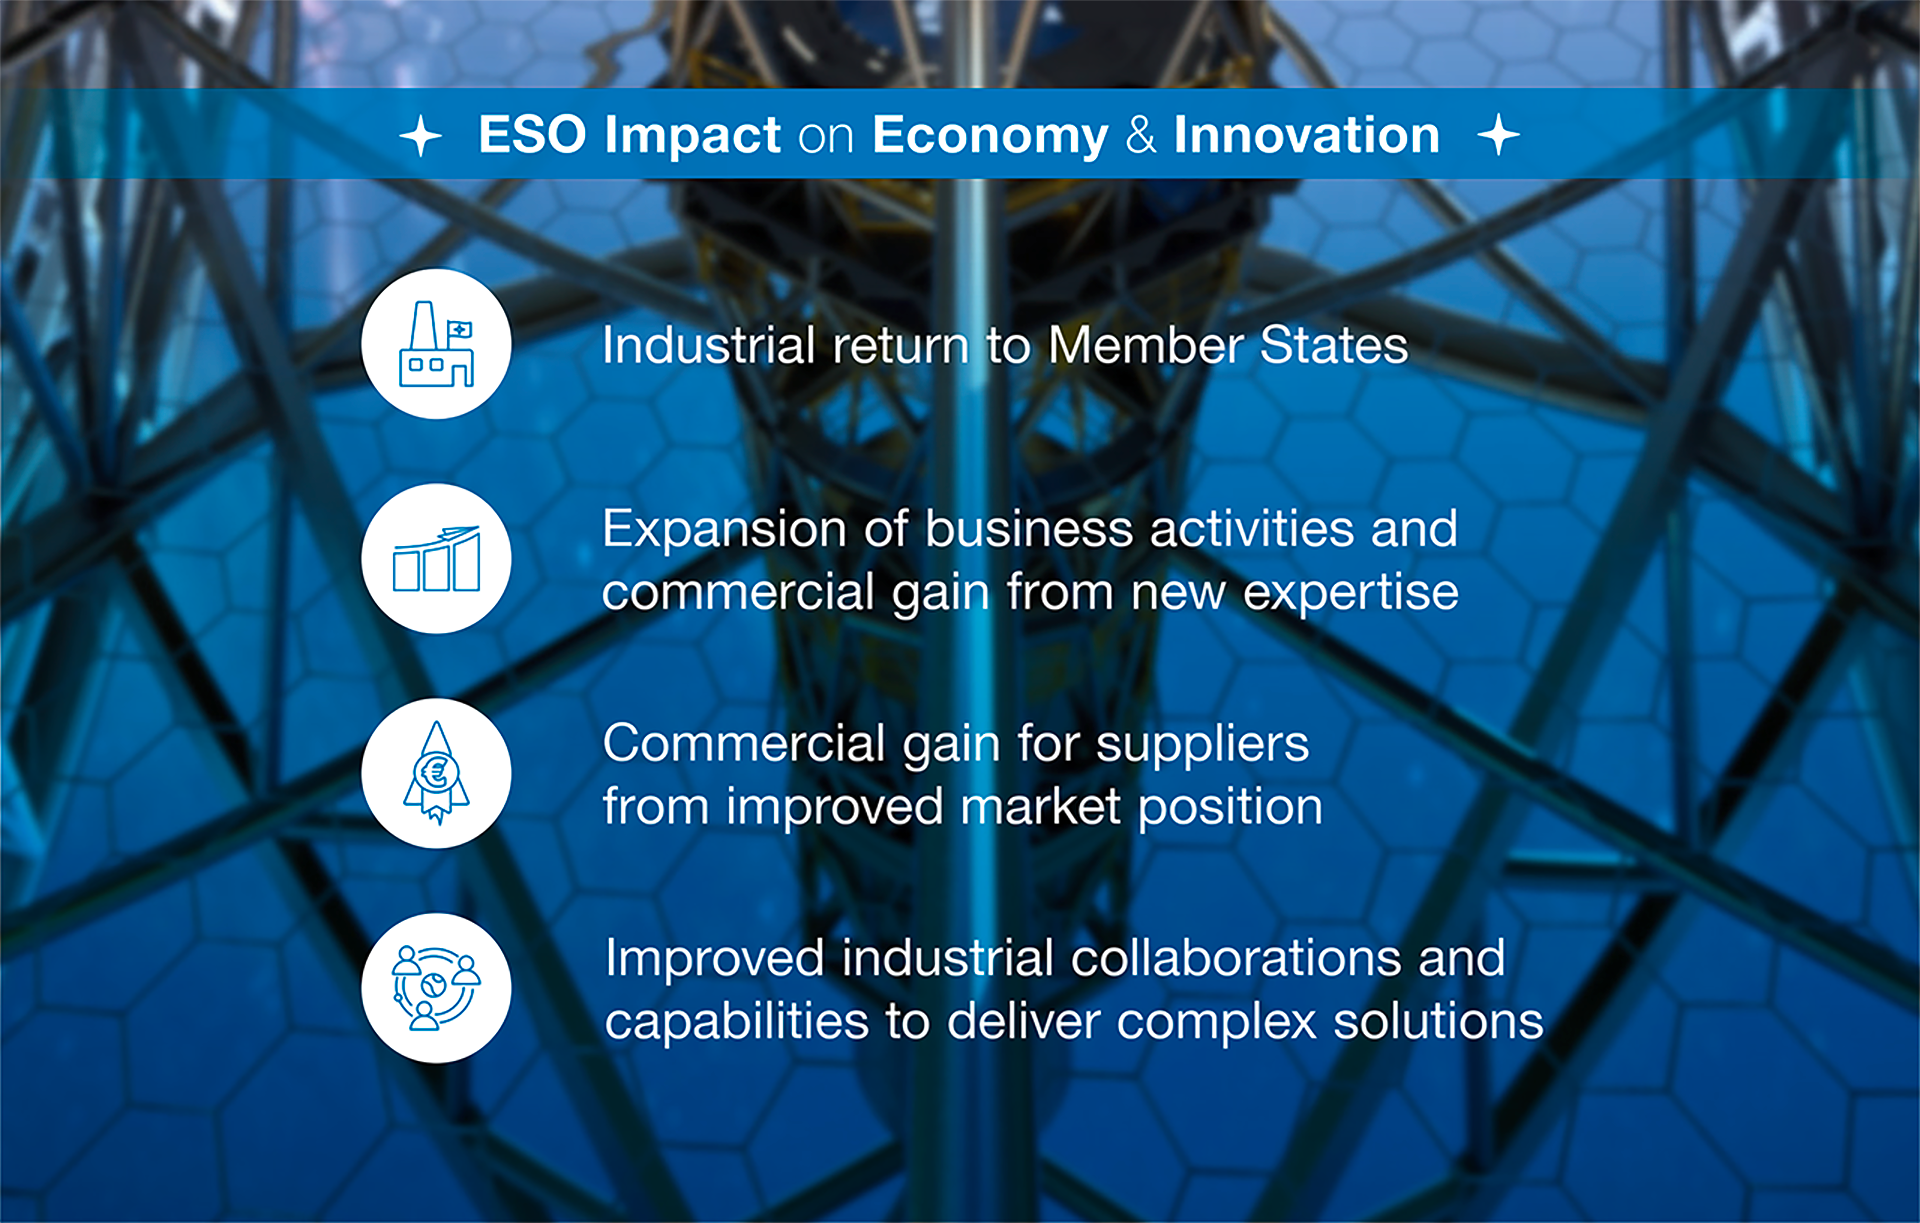

How ESO benefits its Member States - 5

This graph is related to the publication ESO’s Benefits to Society.

Credit: ESO